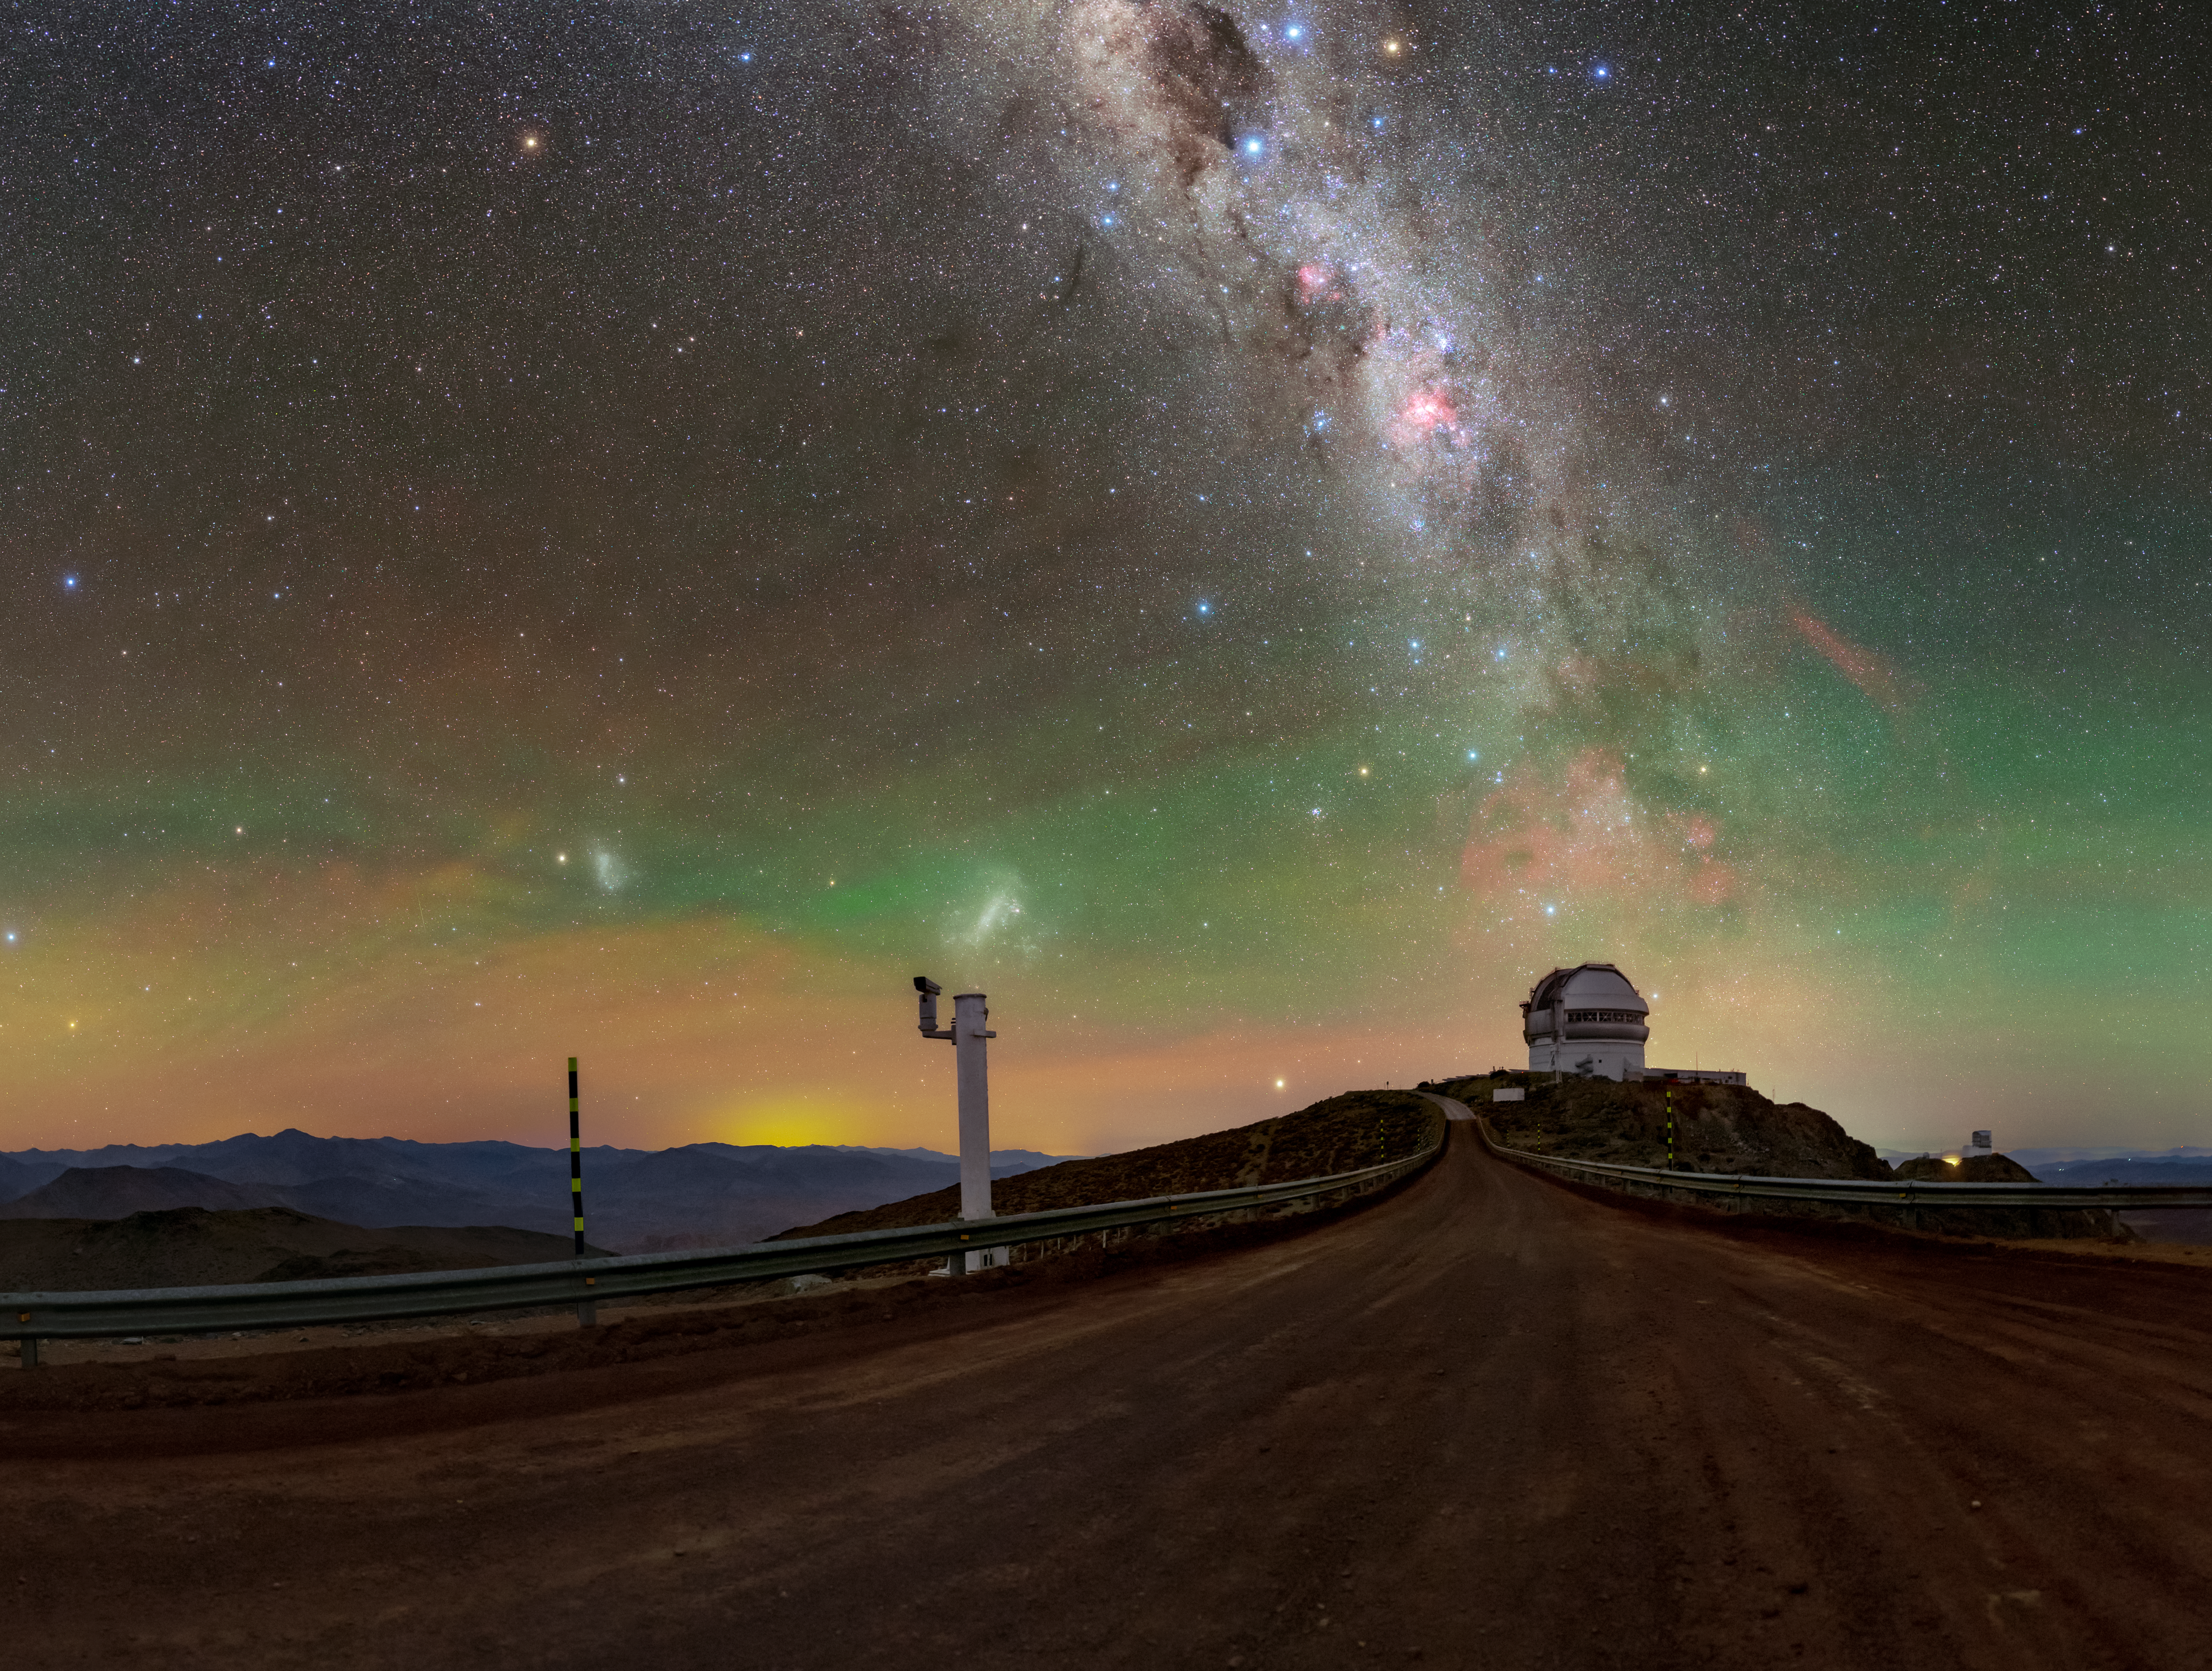

Dark Skies Aren’t Always Black Skies

Paradoxically, a truly dark sky isn’t pitch black. The darkest skies in the world, such as this one over Cerro Pachón, are actually theaters for a spectacular show of cosmic lights. Above Gemini South (right of center), half of the International Gemini Observatory operated by NSF NOIRLab, and Vera C. Rubin Observatory (right), a Program of NSF NOIRLab, the lights from stars, our galaxy, and atmospheric interplay are captured with a long exposure in this Image of the Week.

Near the horizon is a hazy sea of faint red and green light known as airglow; this glow is caused by atomic processes in the Earth’s atmosphere. Our neighboring galaxies, the Small and Large Magellanic Clouds, are visible as blobs of light above the striped pole and the white post, respectively.

Above Gemini South is the blooming Gum Nebula, the remains of a supernova whose red color is due to its abundance of hydrogen. Of course our home galaxy, the Milky Way, is impossible to ignore in this image. The remote Chilean sky brings out its bright disk and dark molecular clouds.

Even in this dark night, urban illumination looms. On the other side of the horizon between the pole and the post is light from a nearby town. Light pollution can pose a threat to all these light shows, so NOIRLab is working to protect our dark skies.

This photo was taken as part of the NOIRLab 2022 Photo Expedition to all the NOIRLab sites. Tomáš Slovinský, the photographer, is a NOIRLab Audiovisual Ambassador.

Credit: International Gemini Observatory/NOIRLab/NSF/AURA/T. Slovinský